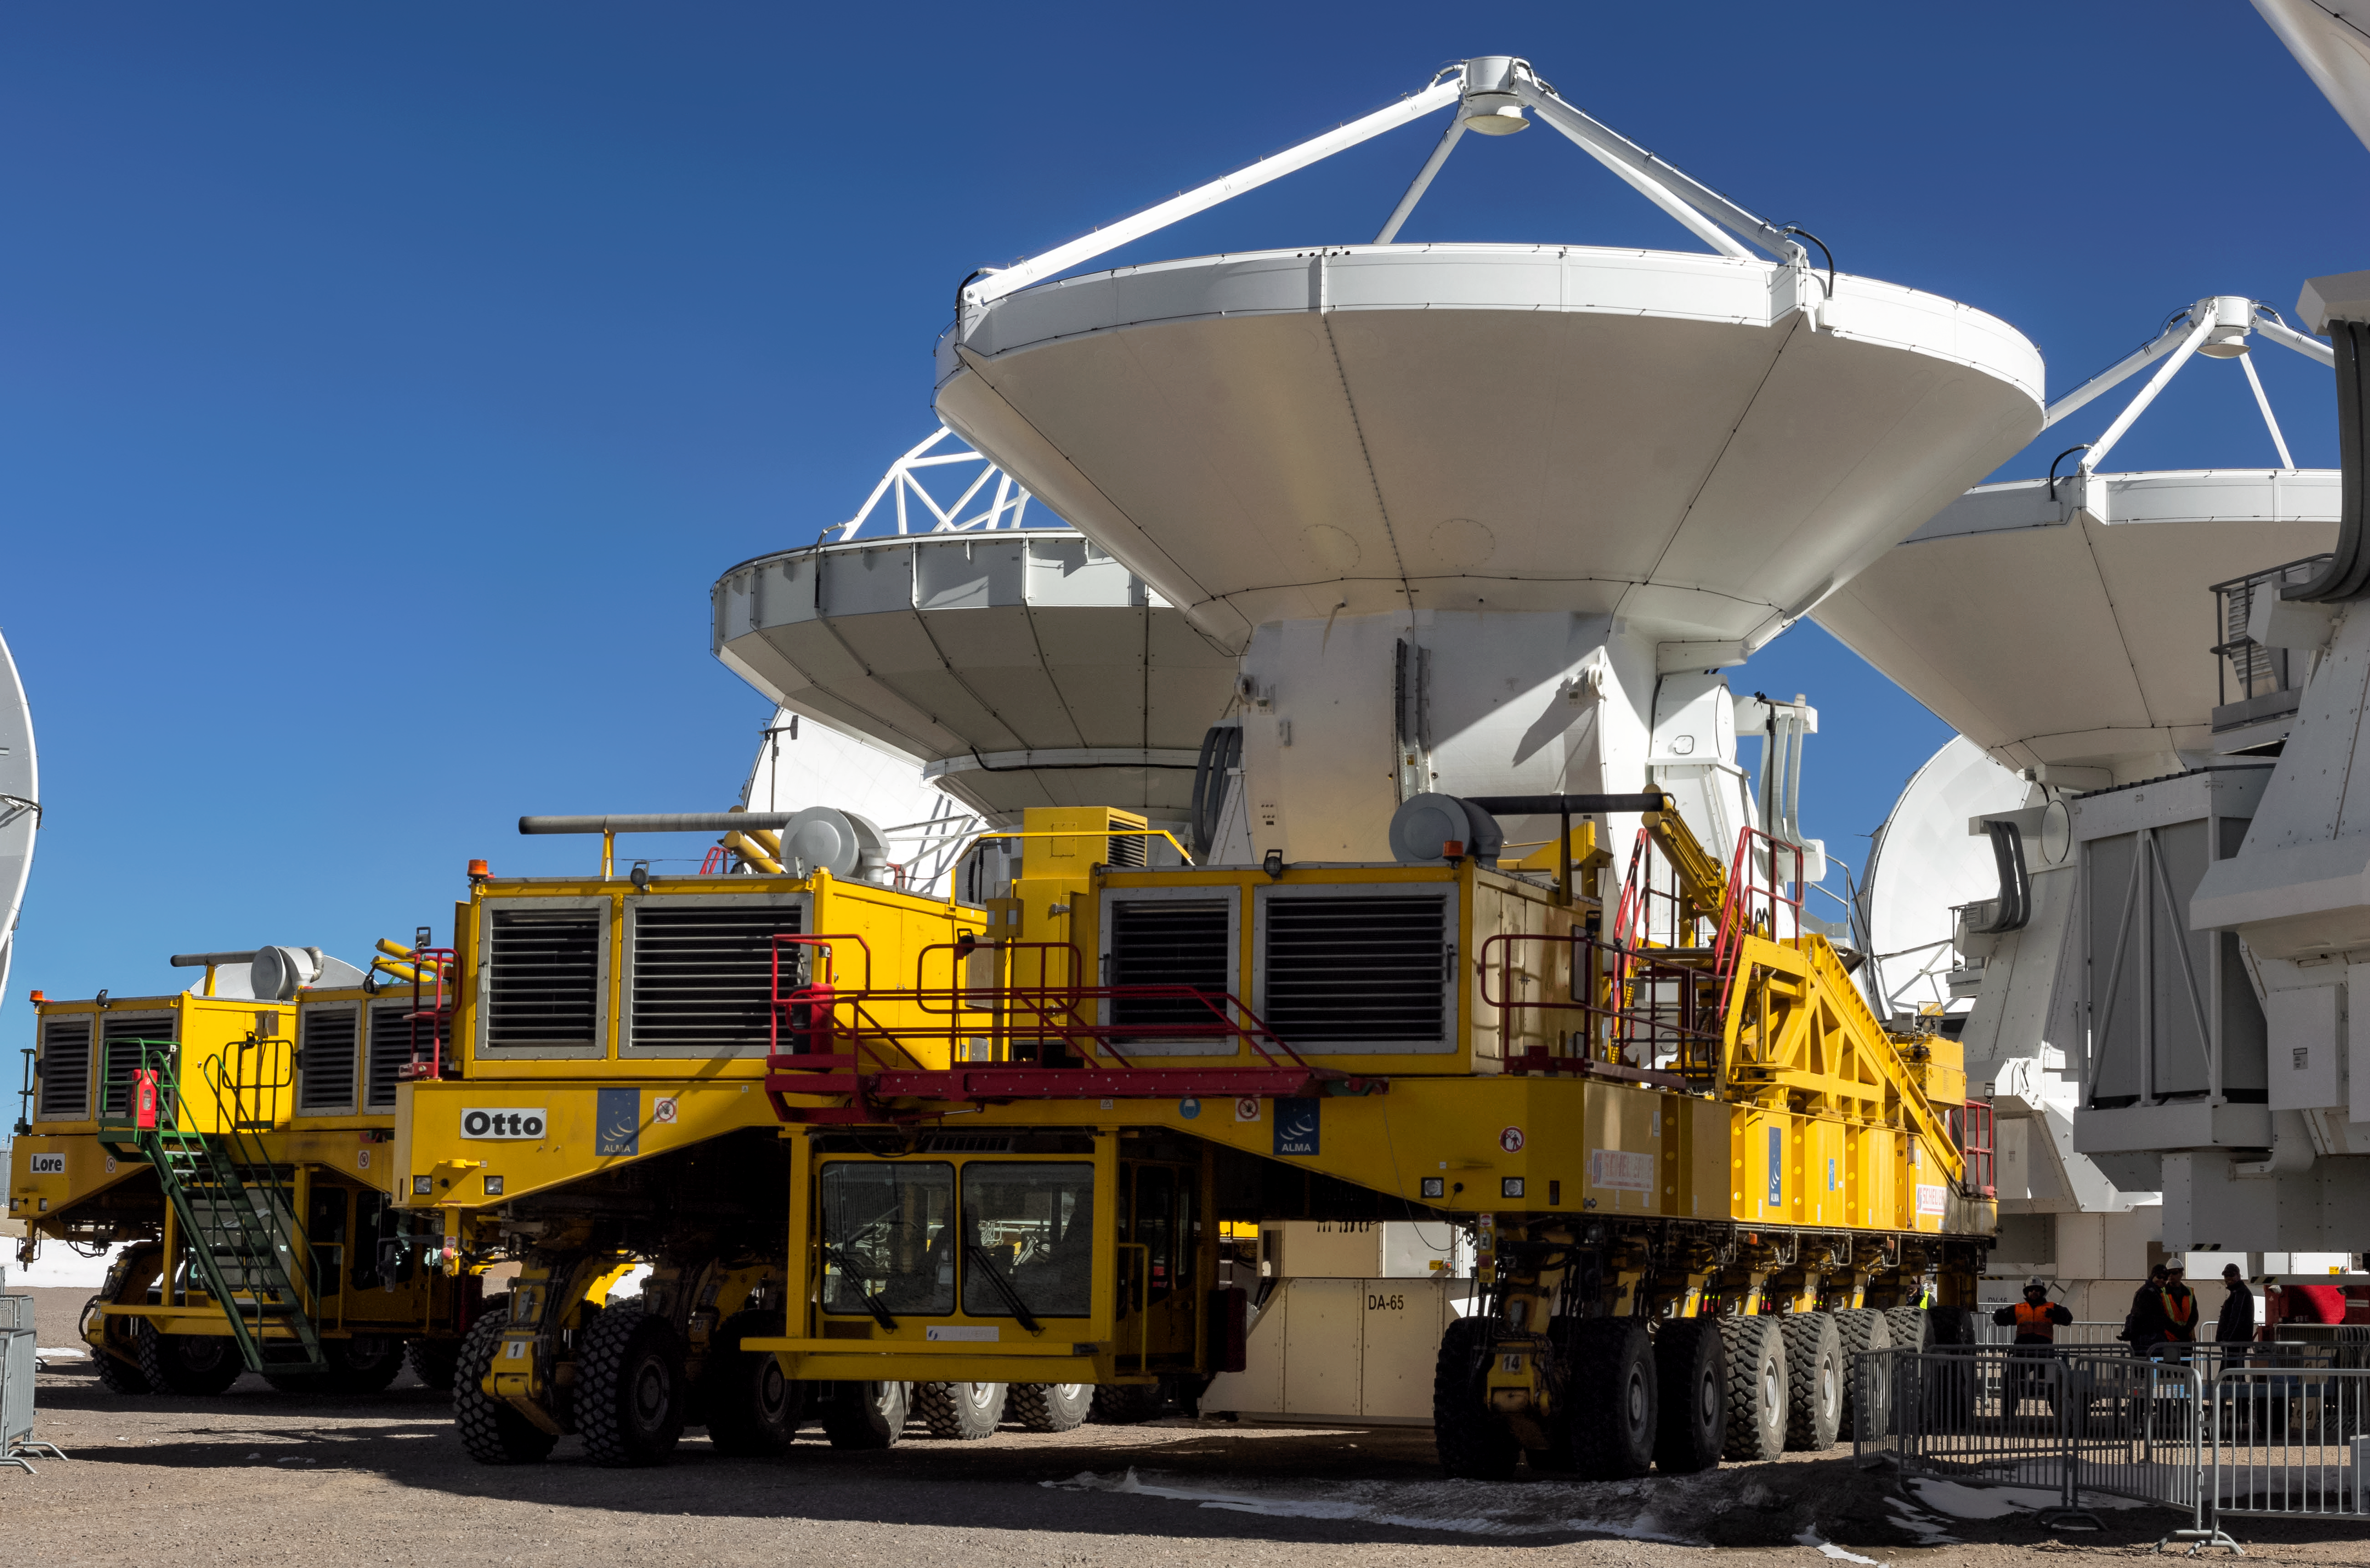

ALMA at the ready

The Atacama Large Millimeter/submillimeter Array (ALMA) uses 66 antennas to study the cool Universe — molecular gas and dust as well the distant Universe. ALMA is studying the building blocks of stars, planetary systems, galaxies and life itself. The two ALMA transporters, huge, yellow custom-built vehicles which can pick up and move the 100-tonne ALMA antennas and reposition them with millimetric precision, are used to move antennas into optimal configurations for observations.

Credit: J. C. Rojas/ESO